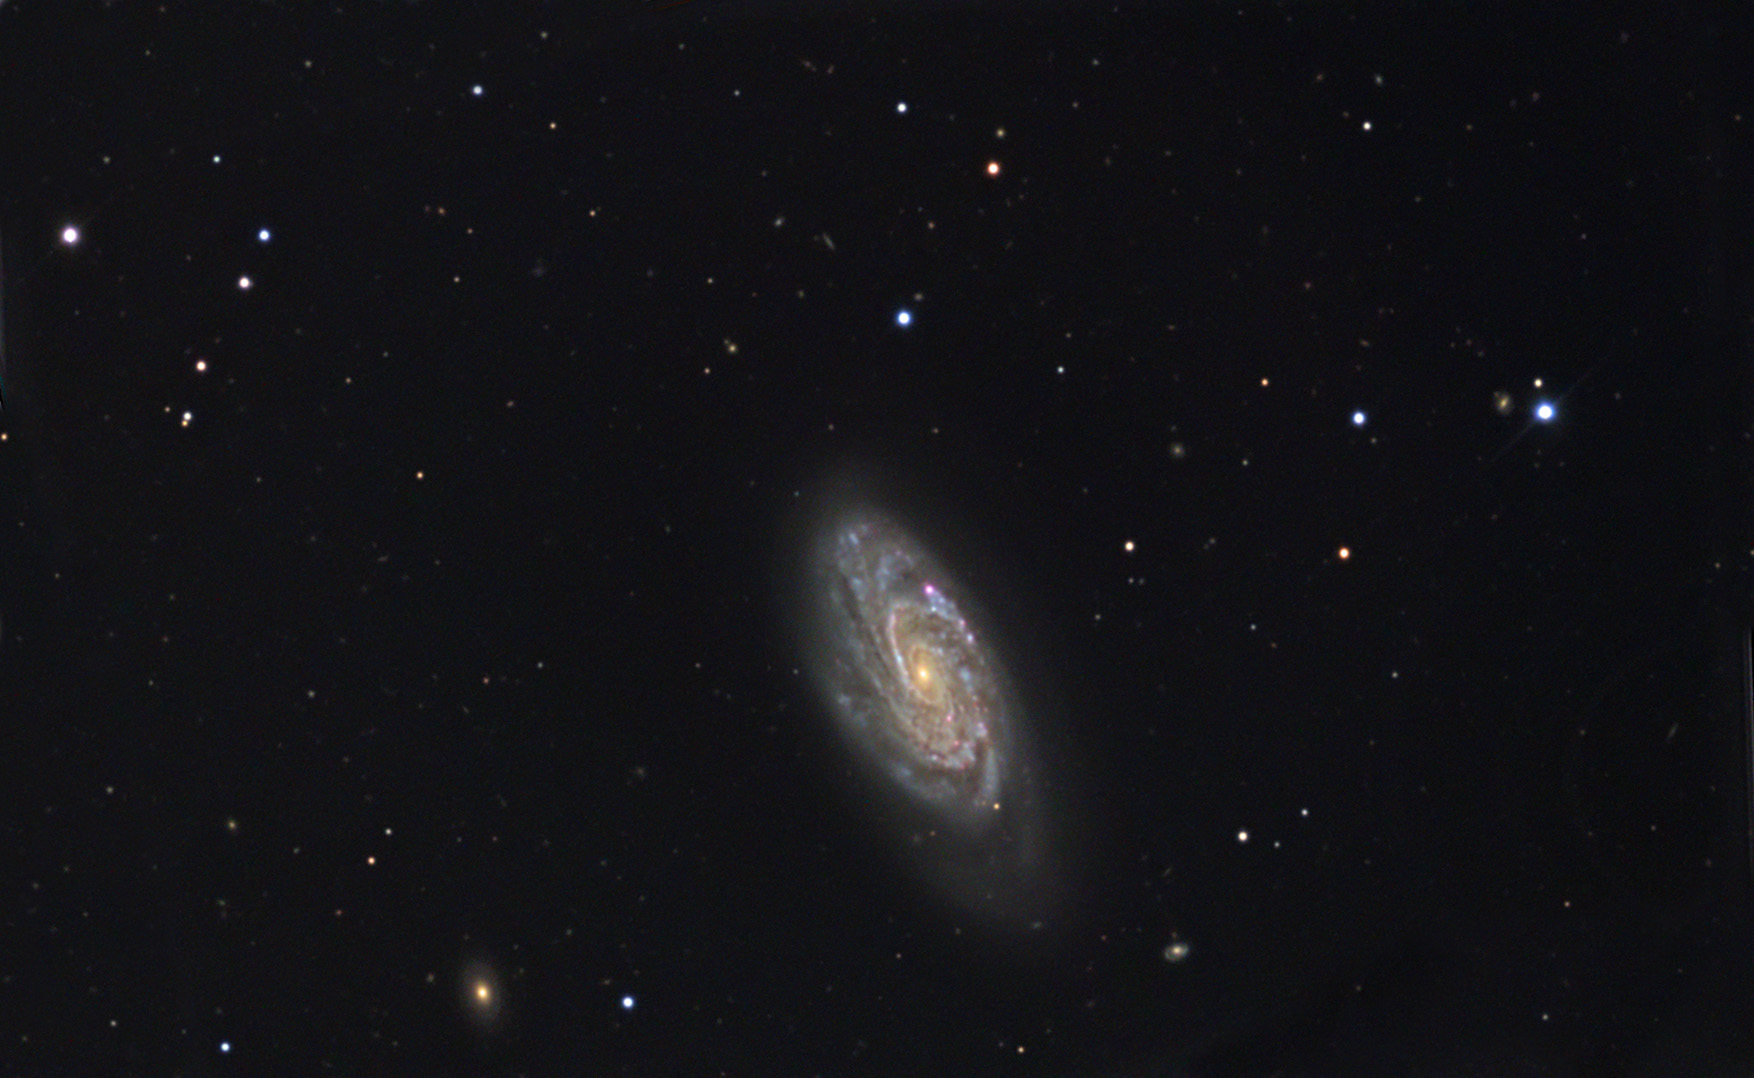

NGC 3294

NGC 3294 is a tightly coiled galaxy around 70 million light years away. This galaxy has a small bar in its heart and it is one of many galaxies recently surveyed by astronomers. In the survey, astronomers looked at over 900 different galaxies (NGC 3294 shown here was one) and tried to determine if their shape was caused by their environment. What they found is that barred galaxies seem to form in a variety of environments (with and without the perturbations of neighboring galaxies) . Thus they concluded that barred spiral galaxies probably form due to mechanics in the galaxy itself.

This image was taken as part of Advanced Observing Program (AOP) program at Kitt Peak Visitor Center during 2014.

Credit: KPNO/NOIRLab/NSF/AURA/Ryan Steinberg and Family/Adam Block